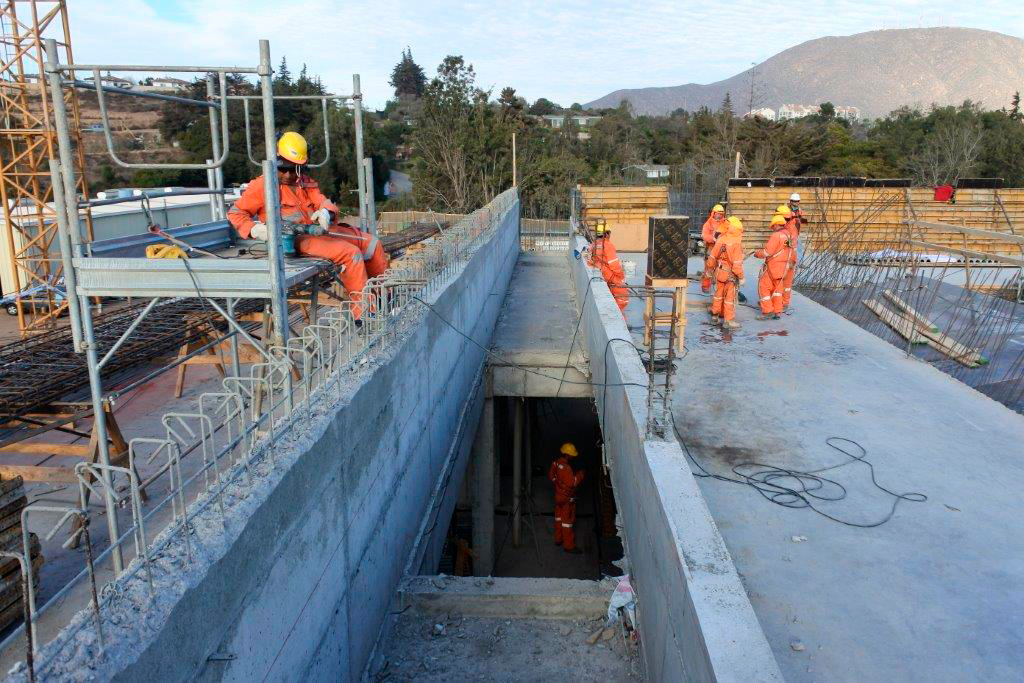

Base Facility Construction

2nd floor of the office building.

Credit: Rubin Observatory/NSF/AURA